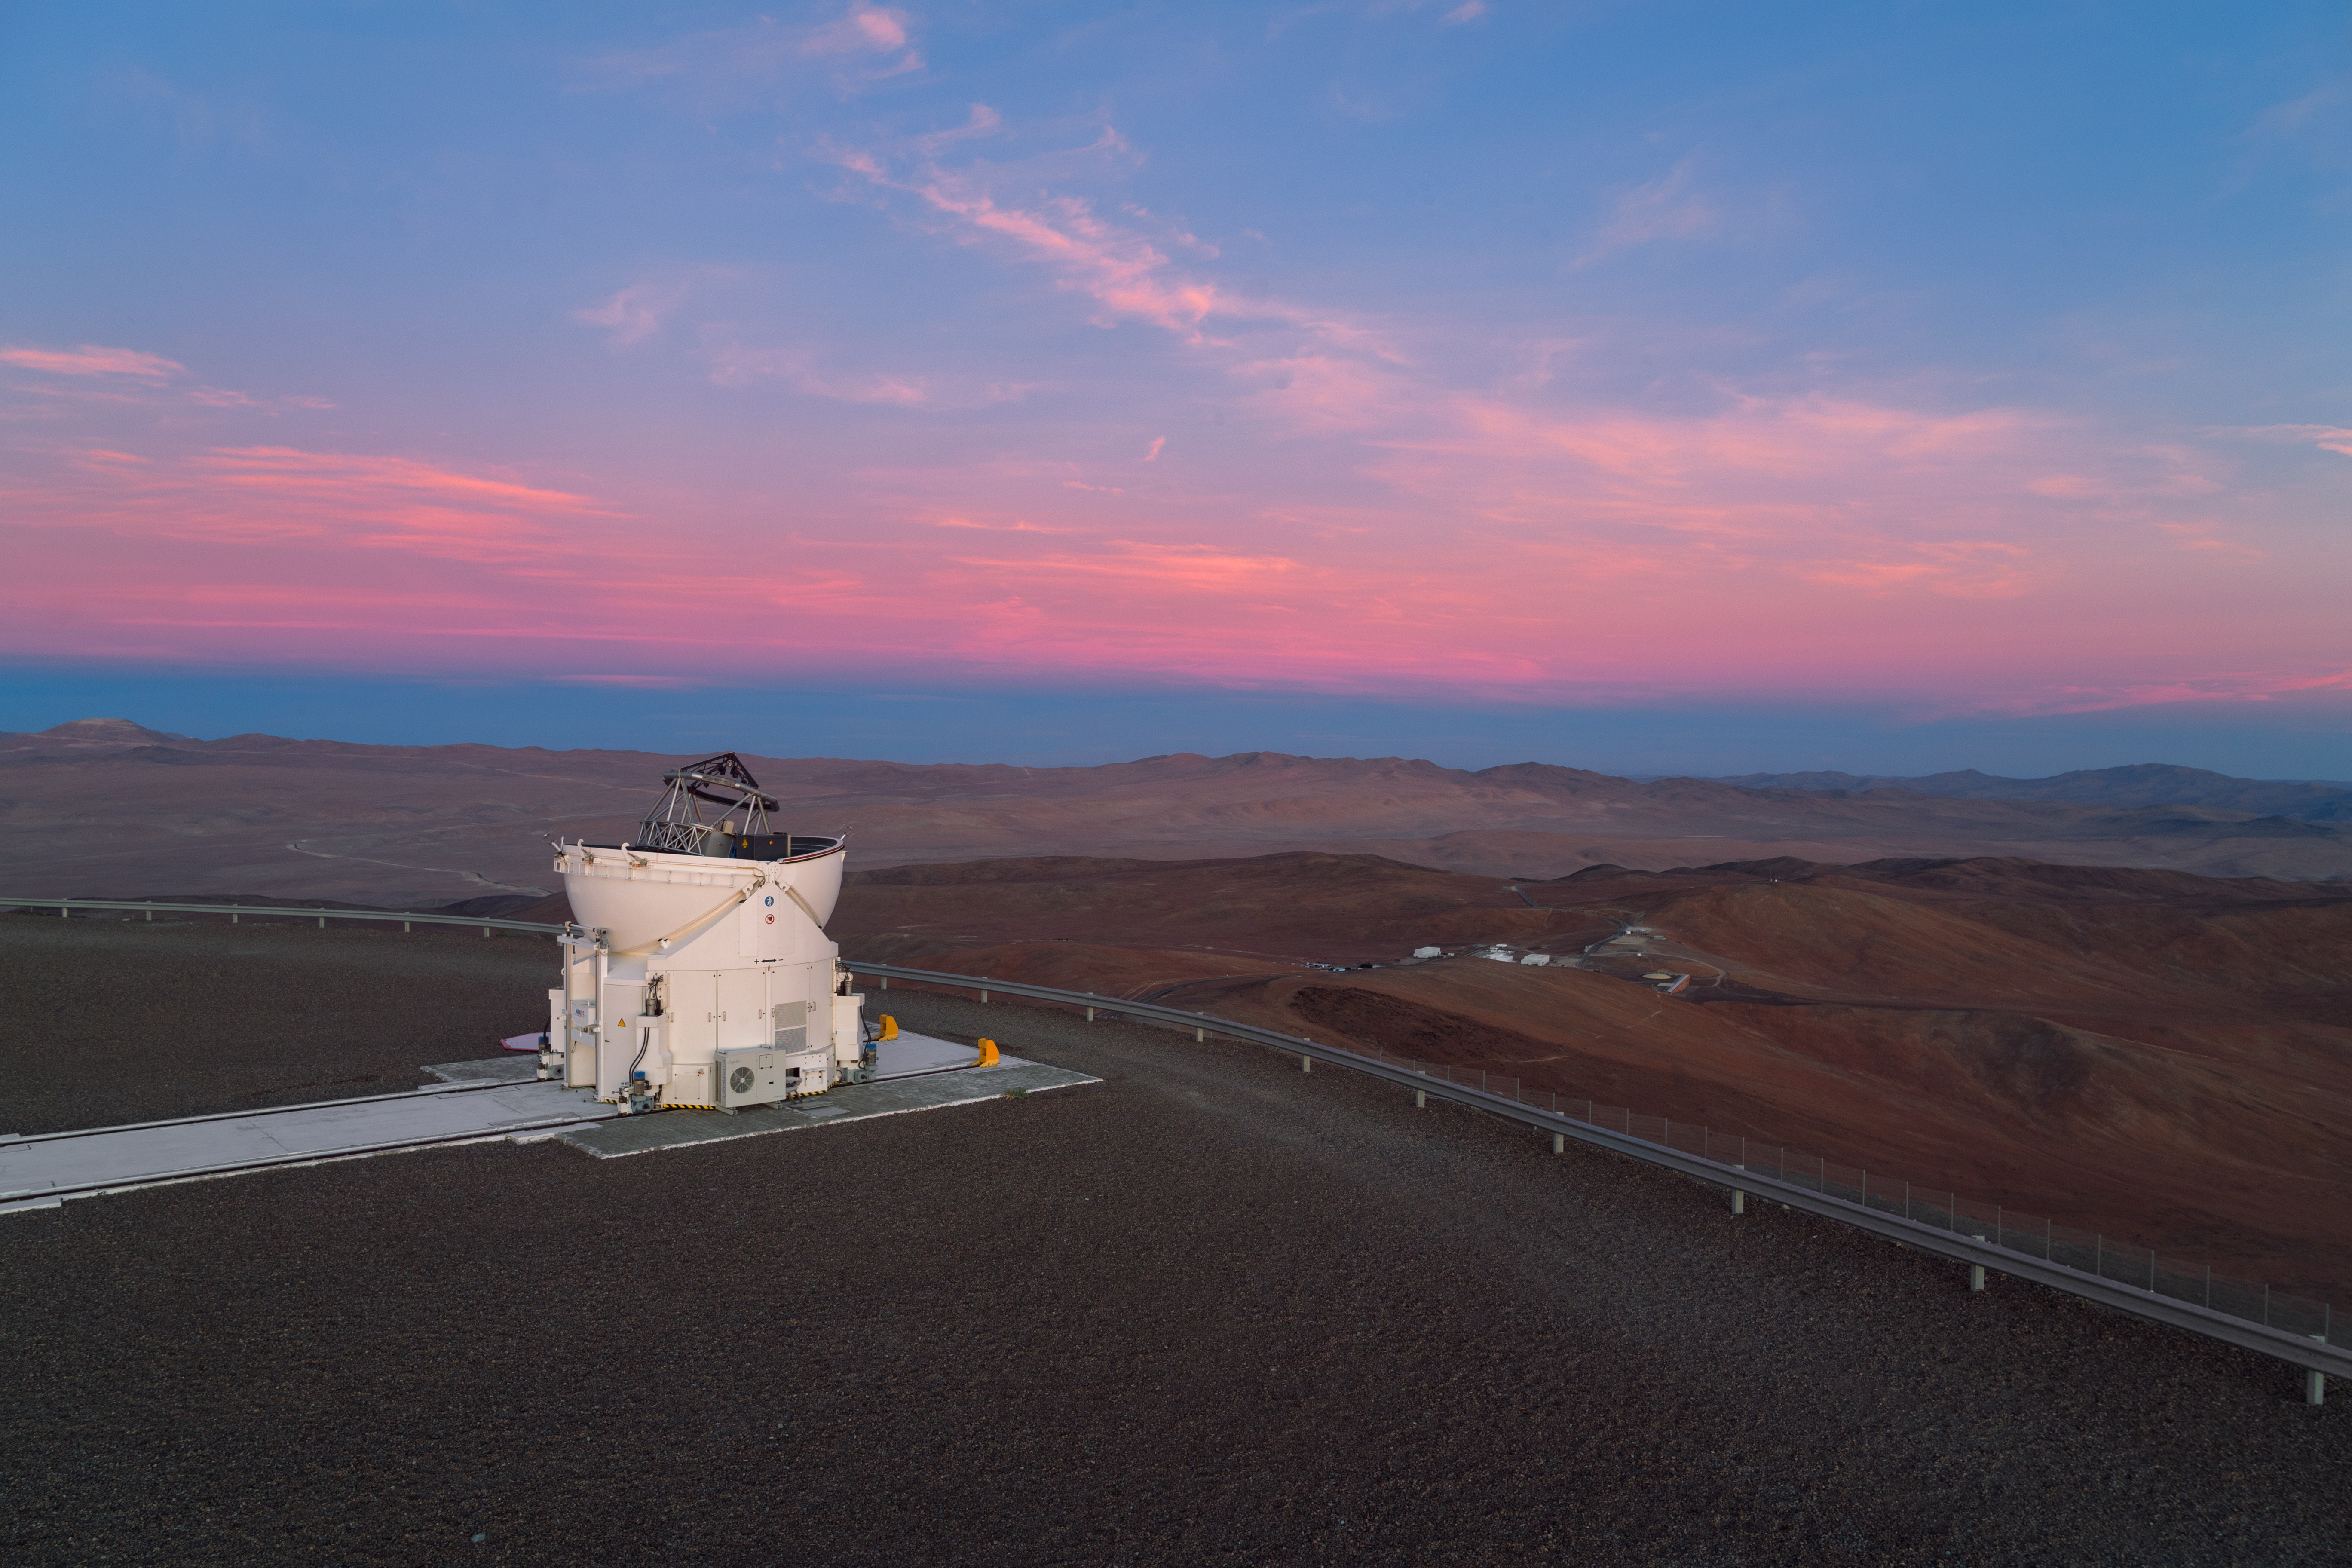

Observing above the Residencia

Along with the Unit Telescopes at ESO's Very Large Telescope (VLT), there are four Auxiliary Telescopes (ATs) which are mobile and able to work together as an interferometer. One of these ATs is pictured here, open and observing, with the Paranal Residencia in the distance.

Credit: ESO/P. Horálek